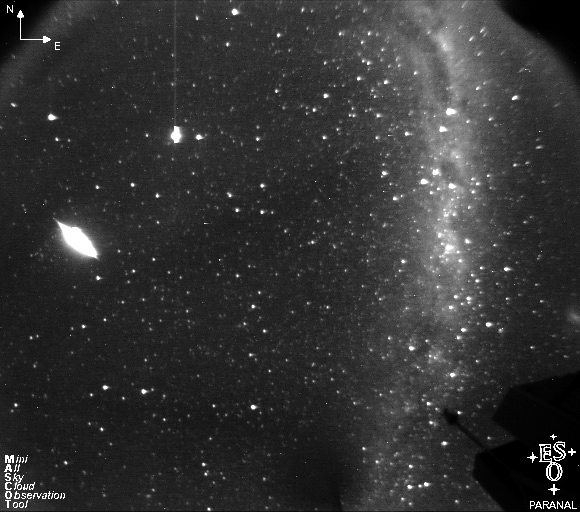

Bright meteor at Paranal during ESO UHD Expedition

The incredibly bright meteor (at left of picture), as seen from the Paranal Mini All-Sky Cloud Observation Tool (MASCOT) during the ESO Ultra HD Expedition.

Credit: ESO